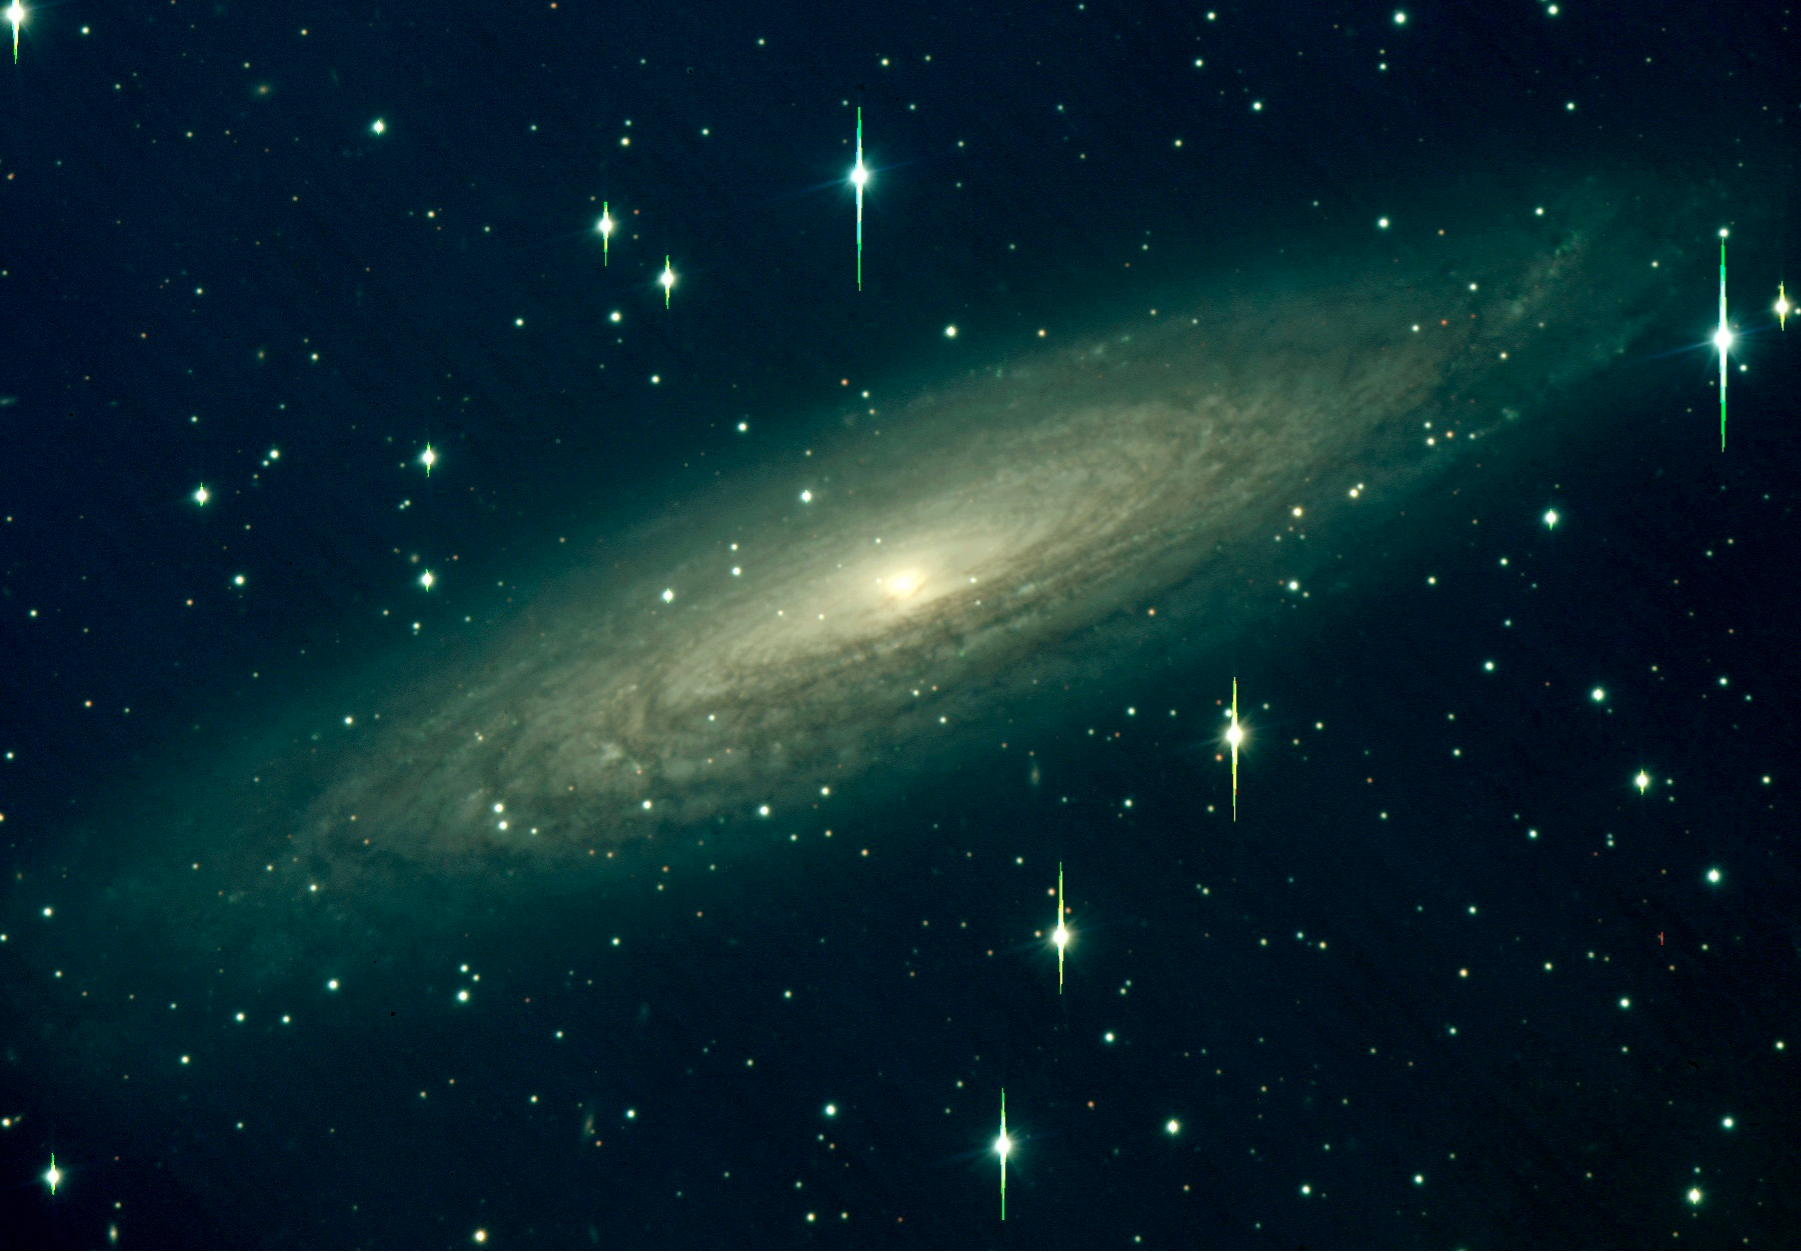

NGC 2613

VIMOS photo of NGC 2613, a spiral galaxy that resembles our own Milky Way.

Composite VRI image obtained on February 28, 2002. The individual exposures lasted 180 seconds; image quality 0.7 arcsec FWHM; field 7 x 7 arcmin2 ; North is up and East is left.

Credit: ESO